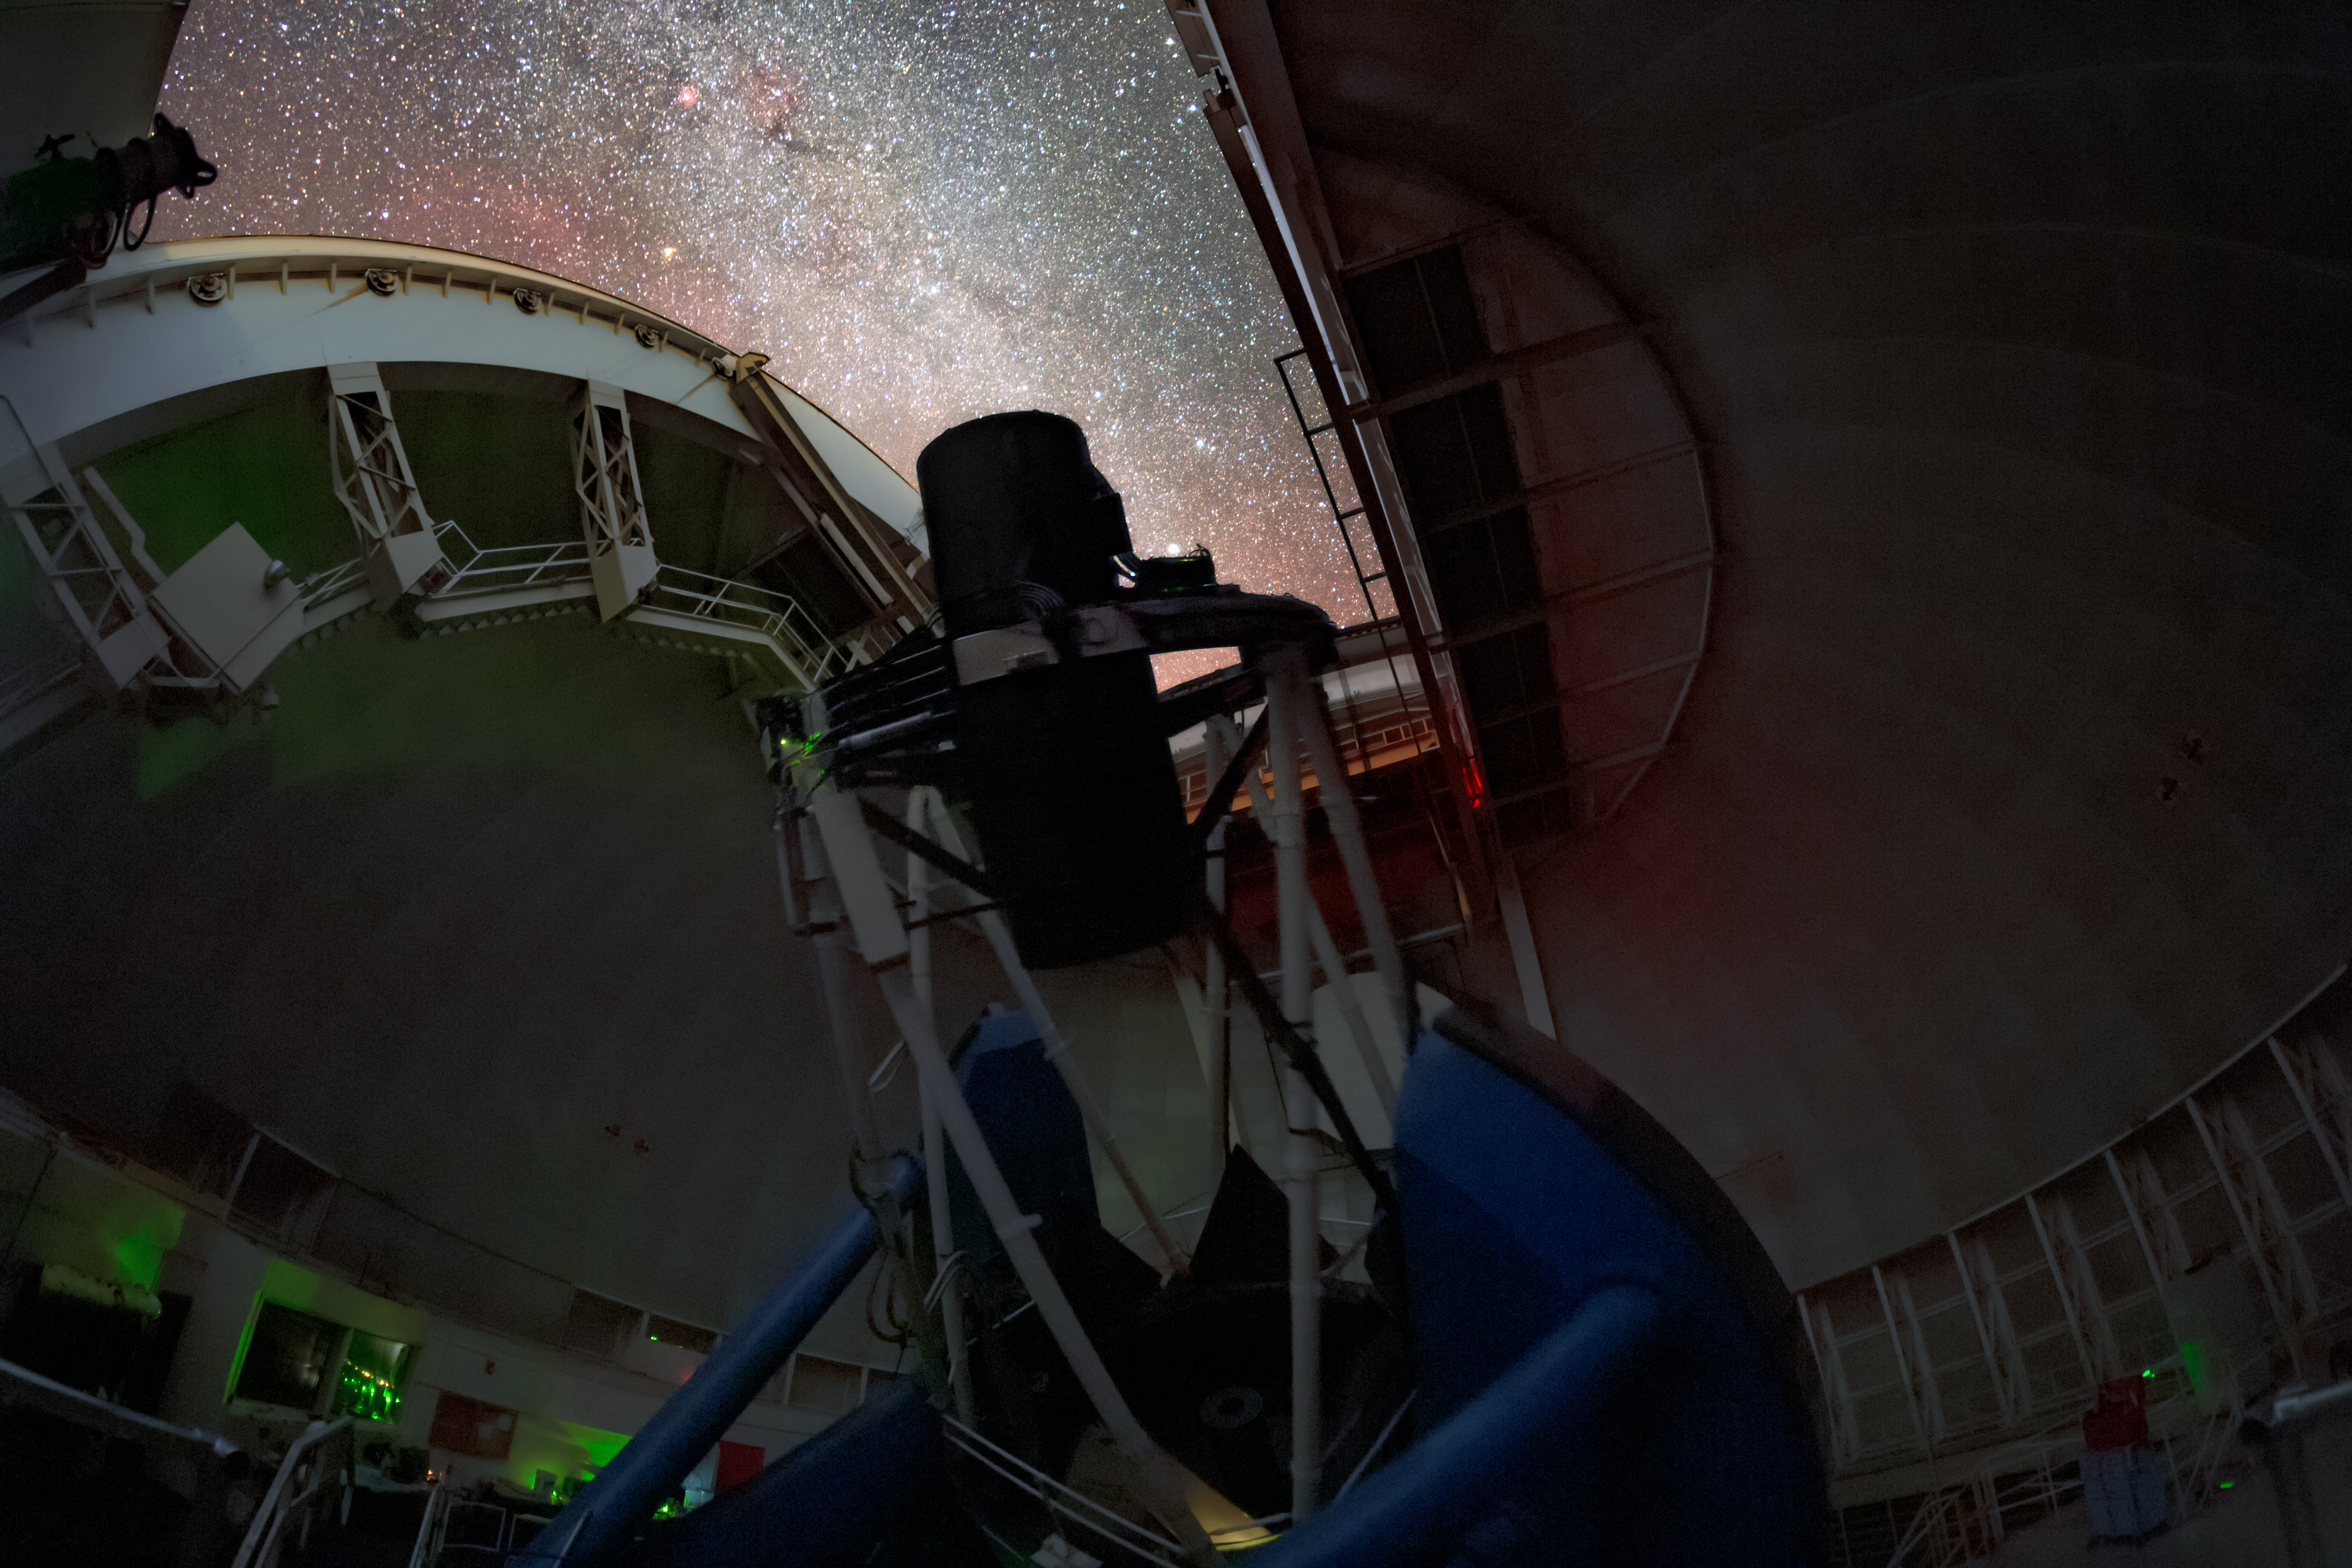

DESI Observing

The Dark Energy Spectroscopic Instrument (DESI) making observations in the night sky on the Nicholas U. Mayall 4-meter Telescope at Kitt Peak National Observatory in Arizona.

Credit: KPNO/NOIRLab/NSF/AURA/T. Slovinský